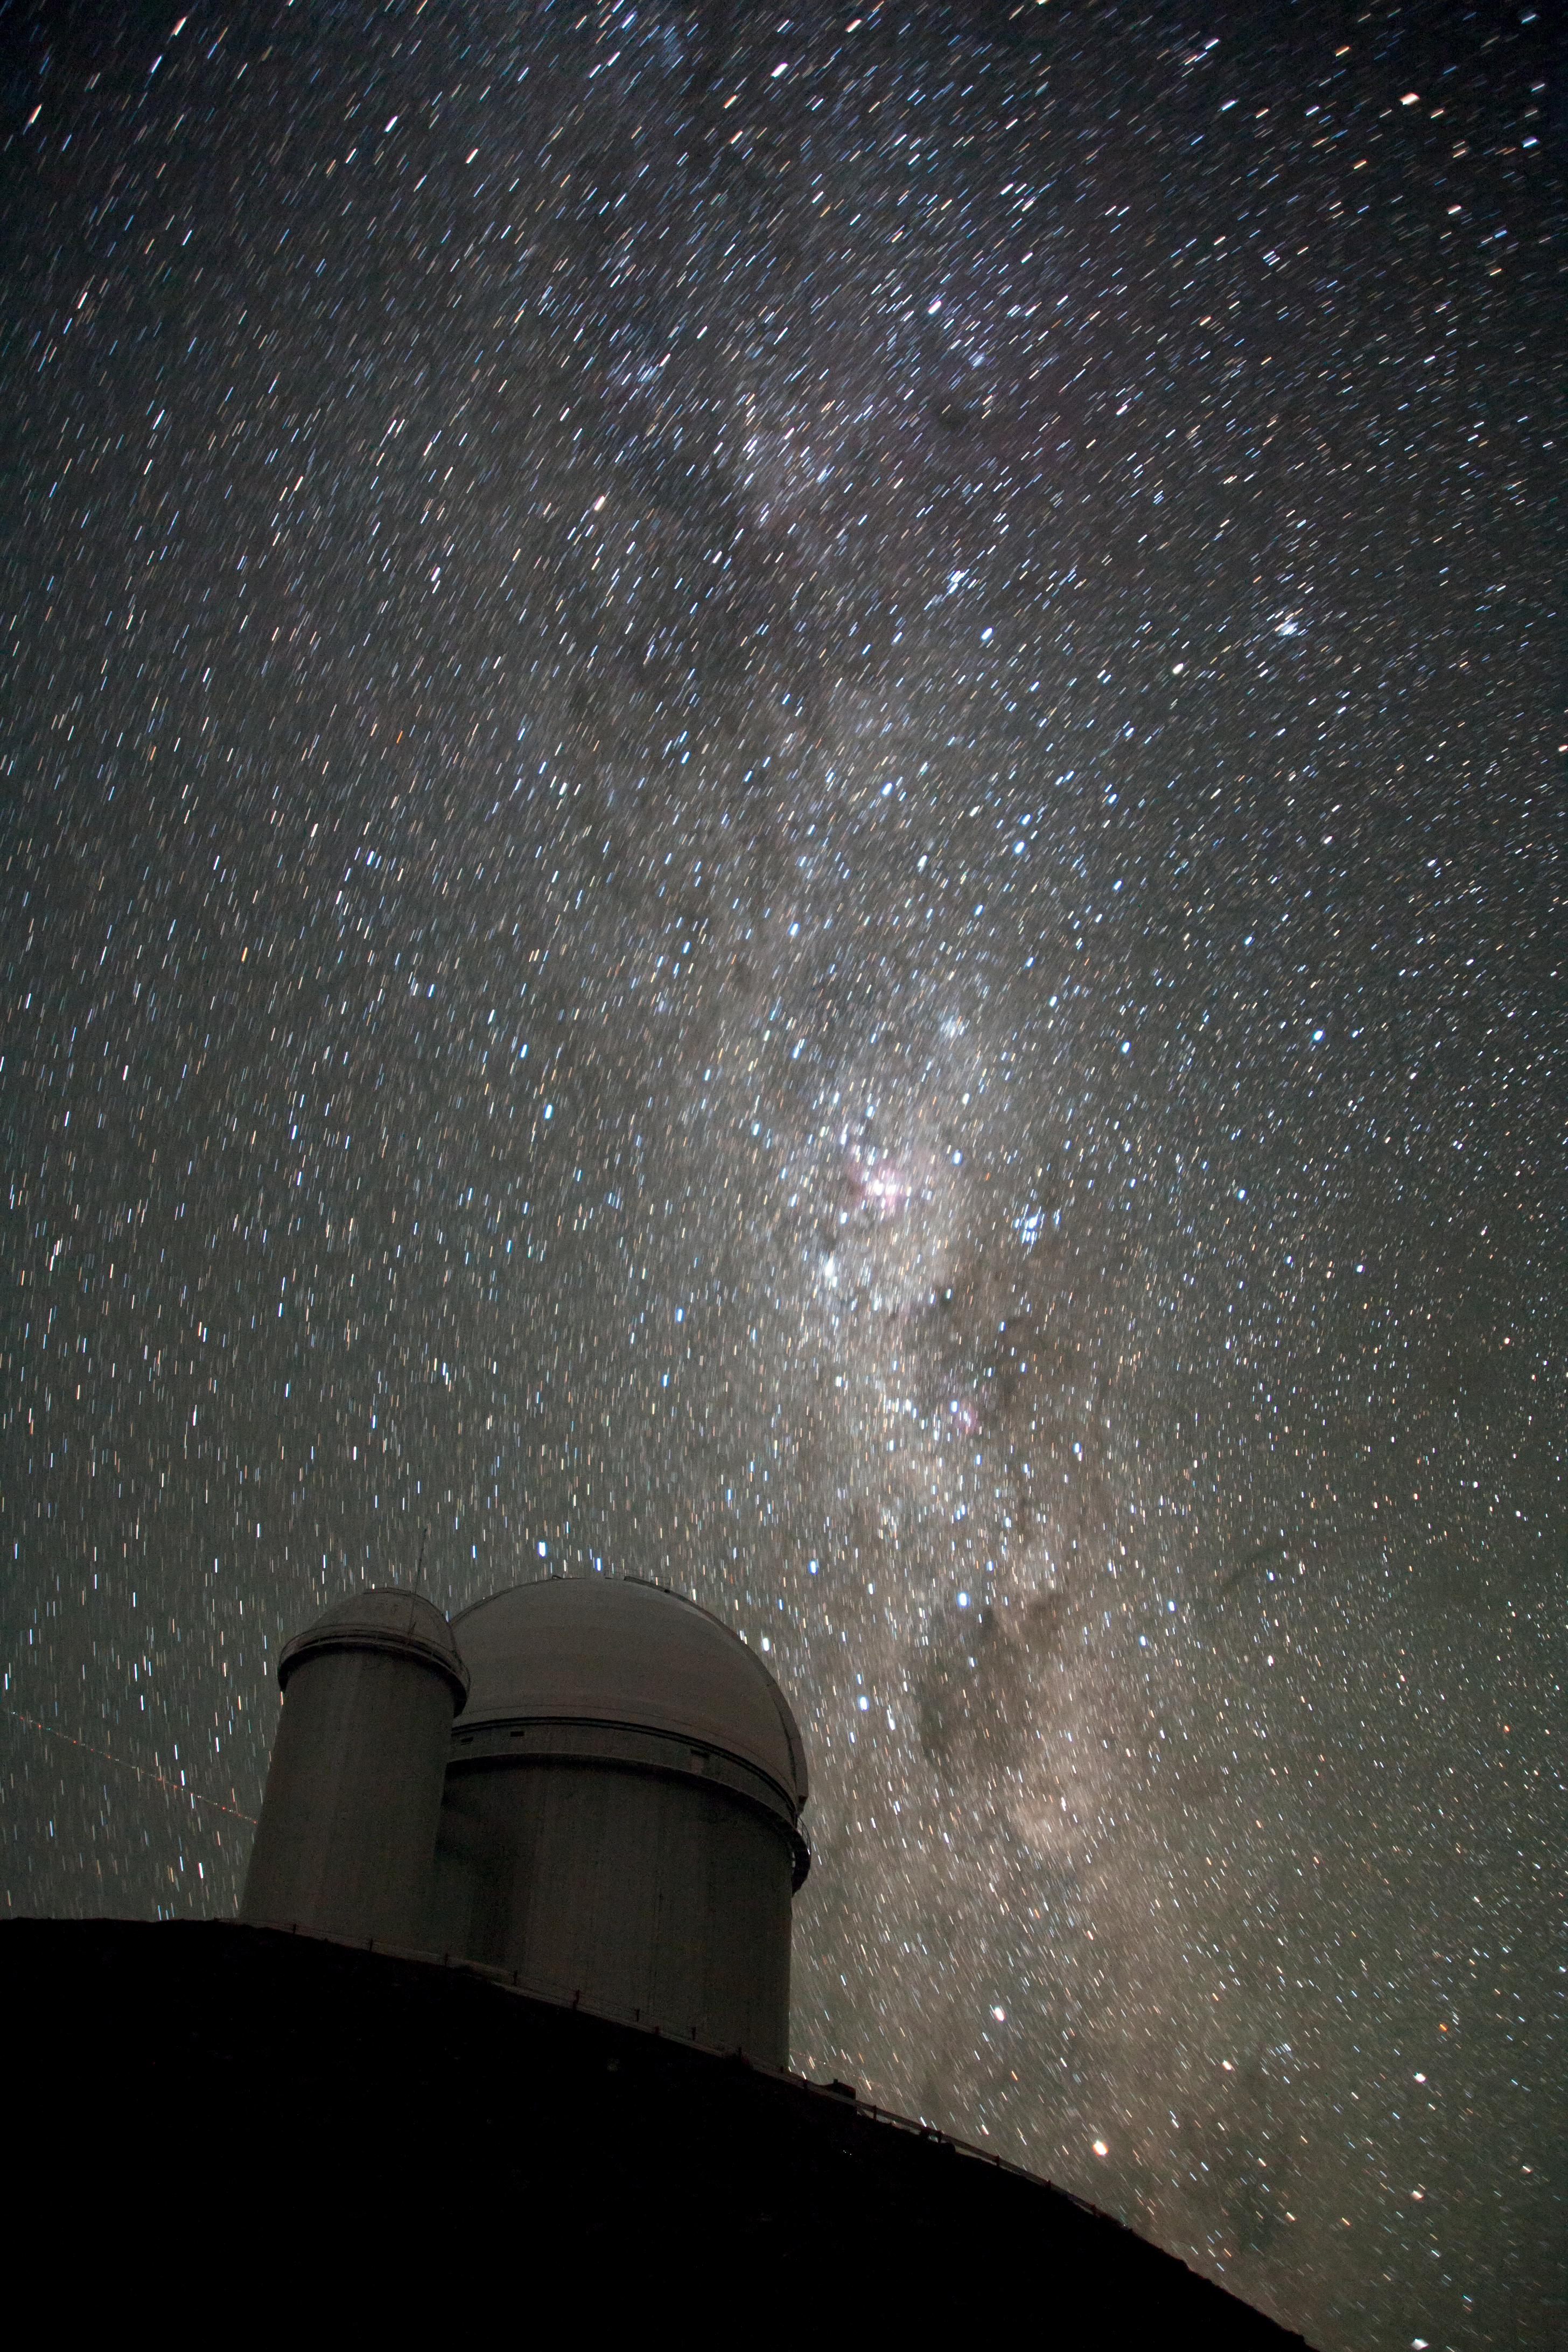

The Milky Way over the ESO 3.6-metre telescope

The Milky Way over the ESO 3.6-metre Telescope, a photo submitted via Your ESO Pictures Flickr Group.

Credit: ESO/A. Santerne